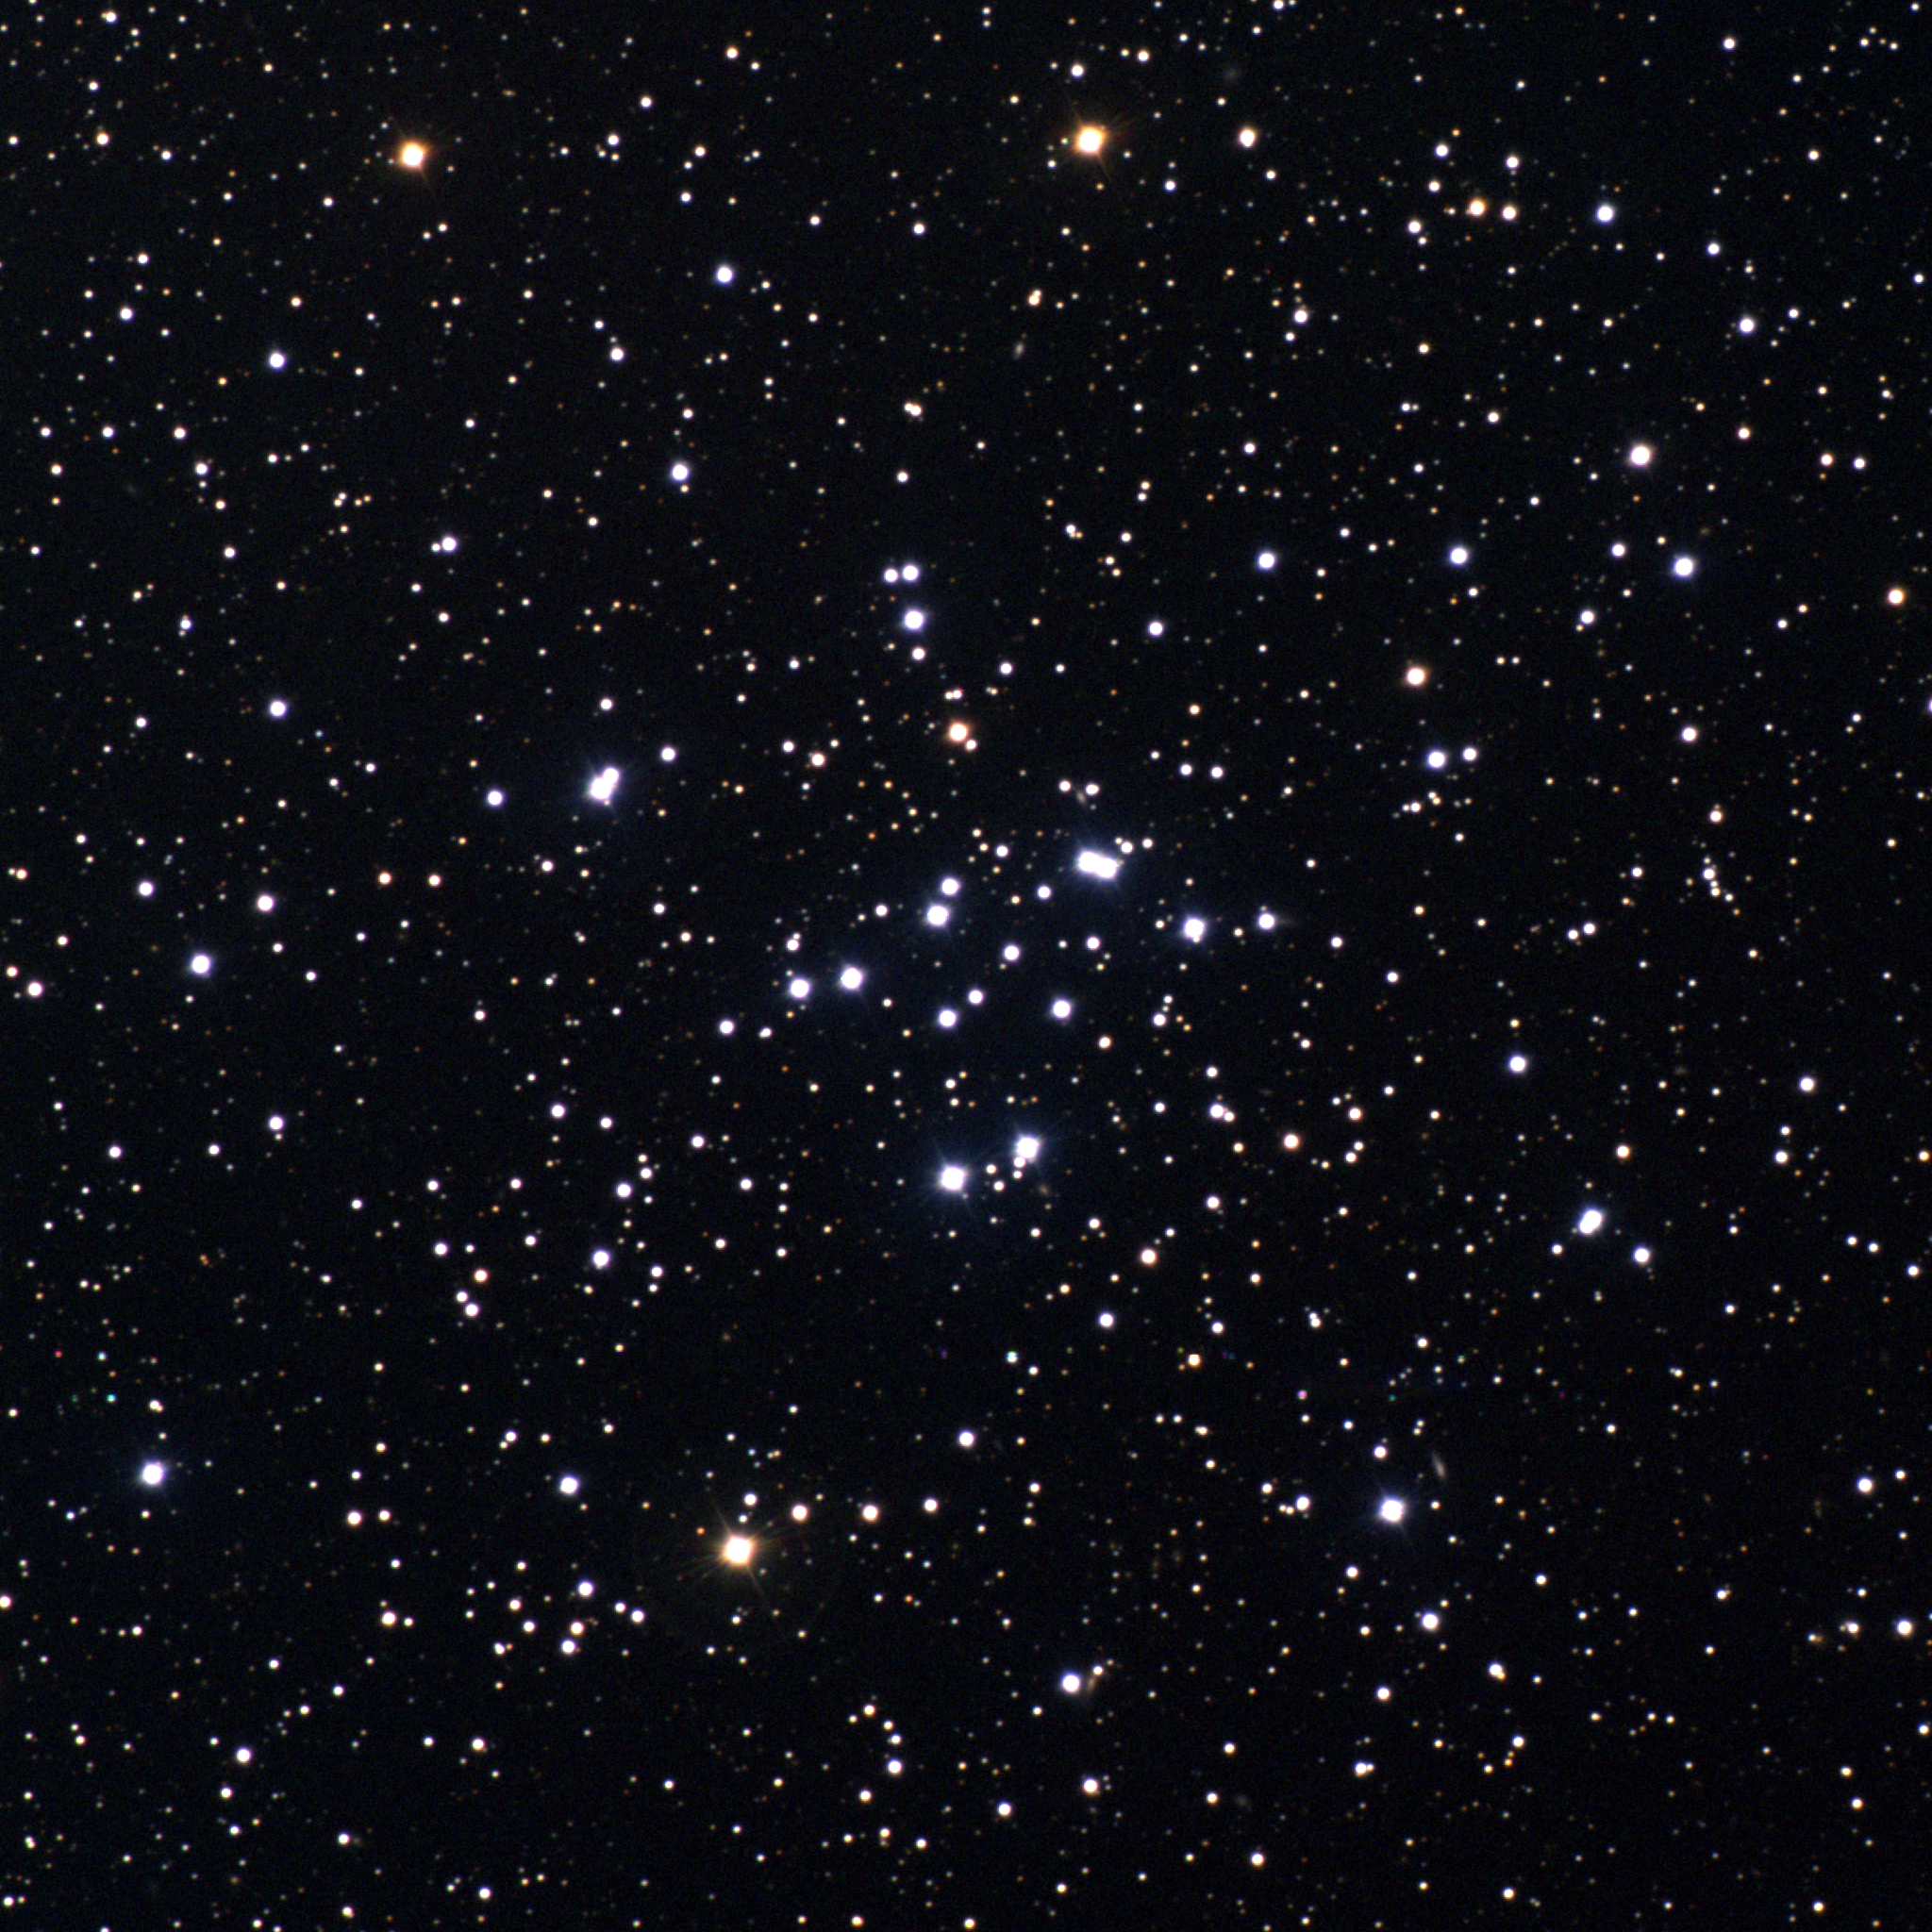

M34, NGC 1039

The open cluster M34, 1400 light-years away in the direction of the constellation Perseus, contains about a hundred stars in a region some dozen light-years across, and is visible to the naked eye under good conditions. This approximately true-color picture was created from images taken in July 1996 using BVR colors, at the Burrell Schmidt telescope of Case Western Reserve University's Warner and Swasey Observatory located on Kitt Peak, near Tucson, Arizona, during the Research Experiences for Undergraduates (REU) program operated at the Kitt Peak National Observatory and supported by the National Science Foundation. Image size 34.6 arc minutes.

Credit: REU program/NOIRLab/NSF/AURA